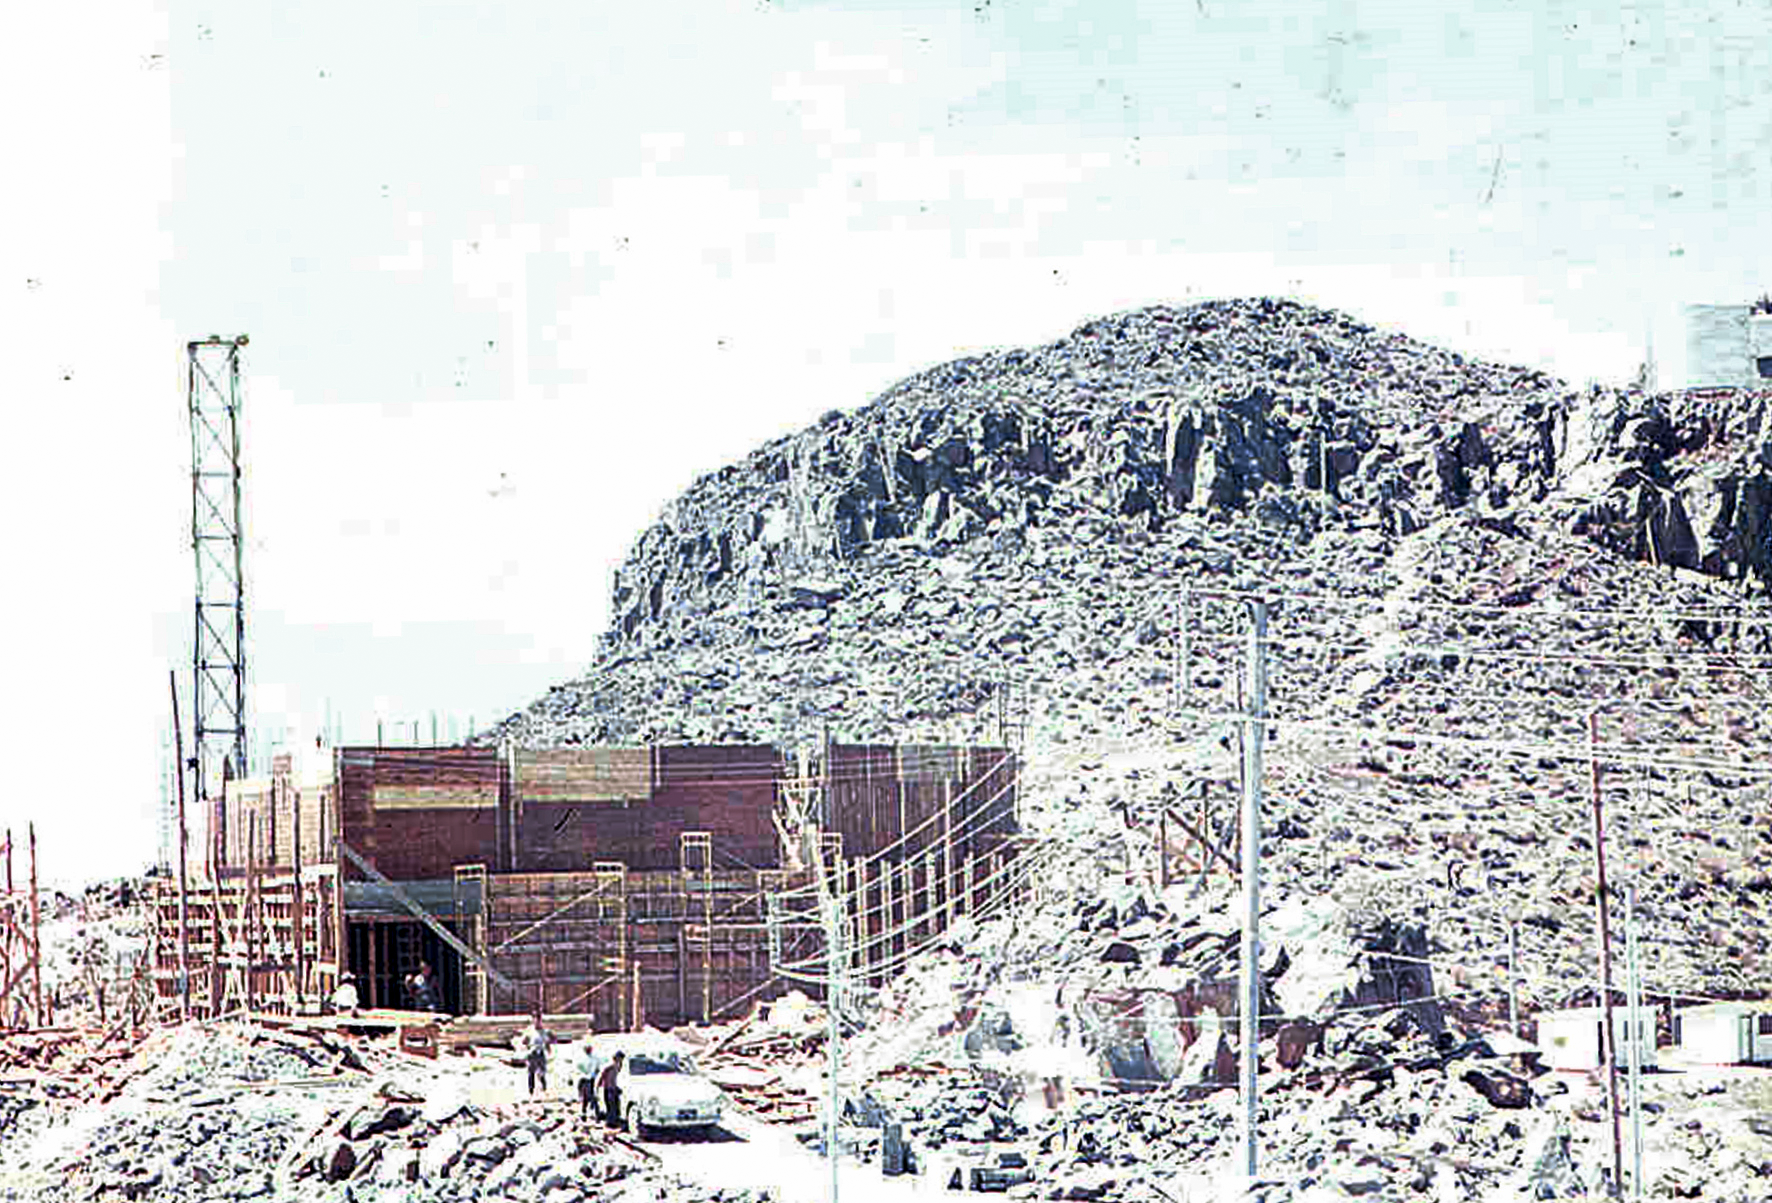

La Silla construction 02

Constructing the astro-mechanical workshop at La Silla in Chile in the late 1960’s. The La Silla Observatory has since become one of the premier ground-based observatories in the world.

Credit: ESO/J.Doornenbal